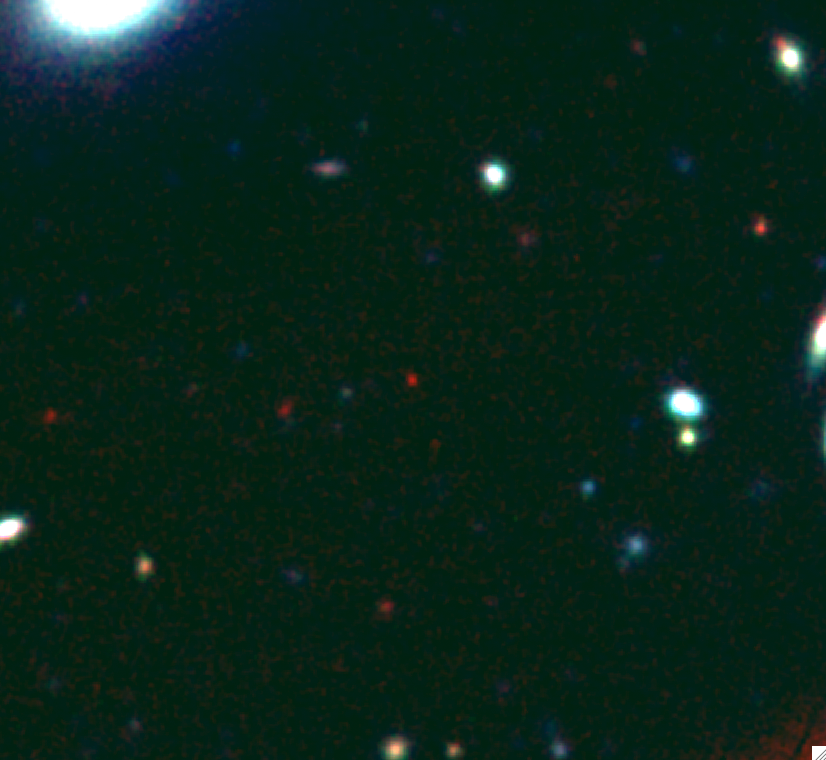

Betting On The Most Distant Gamma Ray Burst Ever Seen: Extreme Distance Determined With Gemini Observatory Images

Gemini Observatory color composite image of the afterglow of GRB 090429B - a candidate for the most distant object in the universe. This "izH" image has been constructed from three images taken at the Gemini Observatory North telescope through different optical and infrared filters (the infrared images were obtained using the Gemini Near-Infrared Imager, NIRI, optical, non-detection data from the Gemini Multi-Object Spectrograph, GMOS). The red color results from the absence of all optical light, which has been absorbed by hydrogen gas in the distant universe. Without that absorption, the afterglow color would be bluer than any of the galaxies and stars seen in this field of view. The position of the afterglow is indicated.

Credit: Gemini Observatory/AURA/Andrew Levan (University of Warwick, UK)